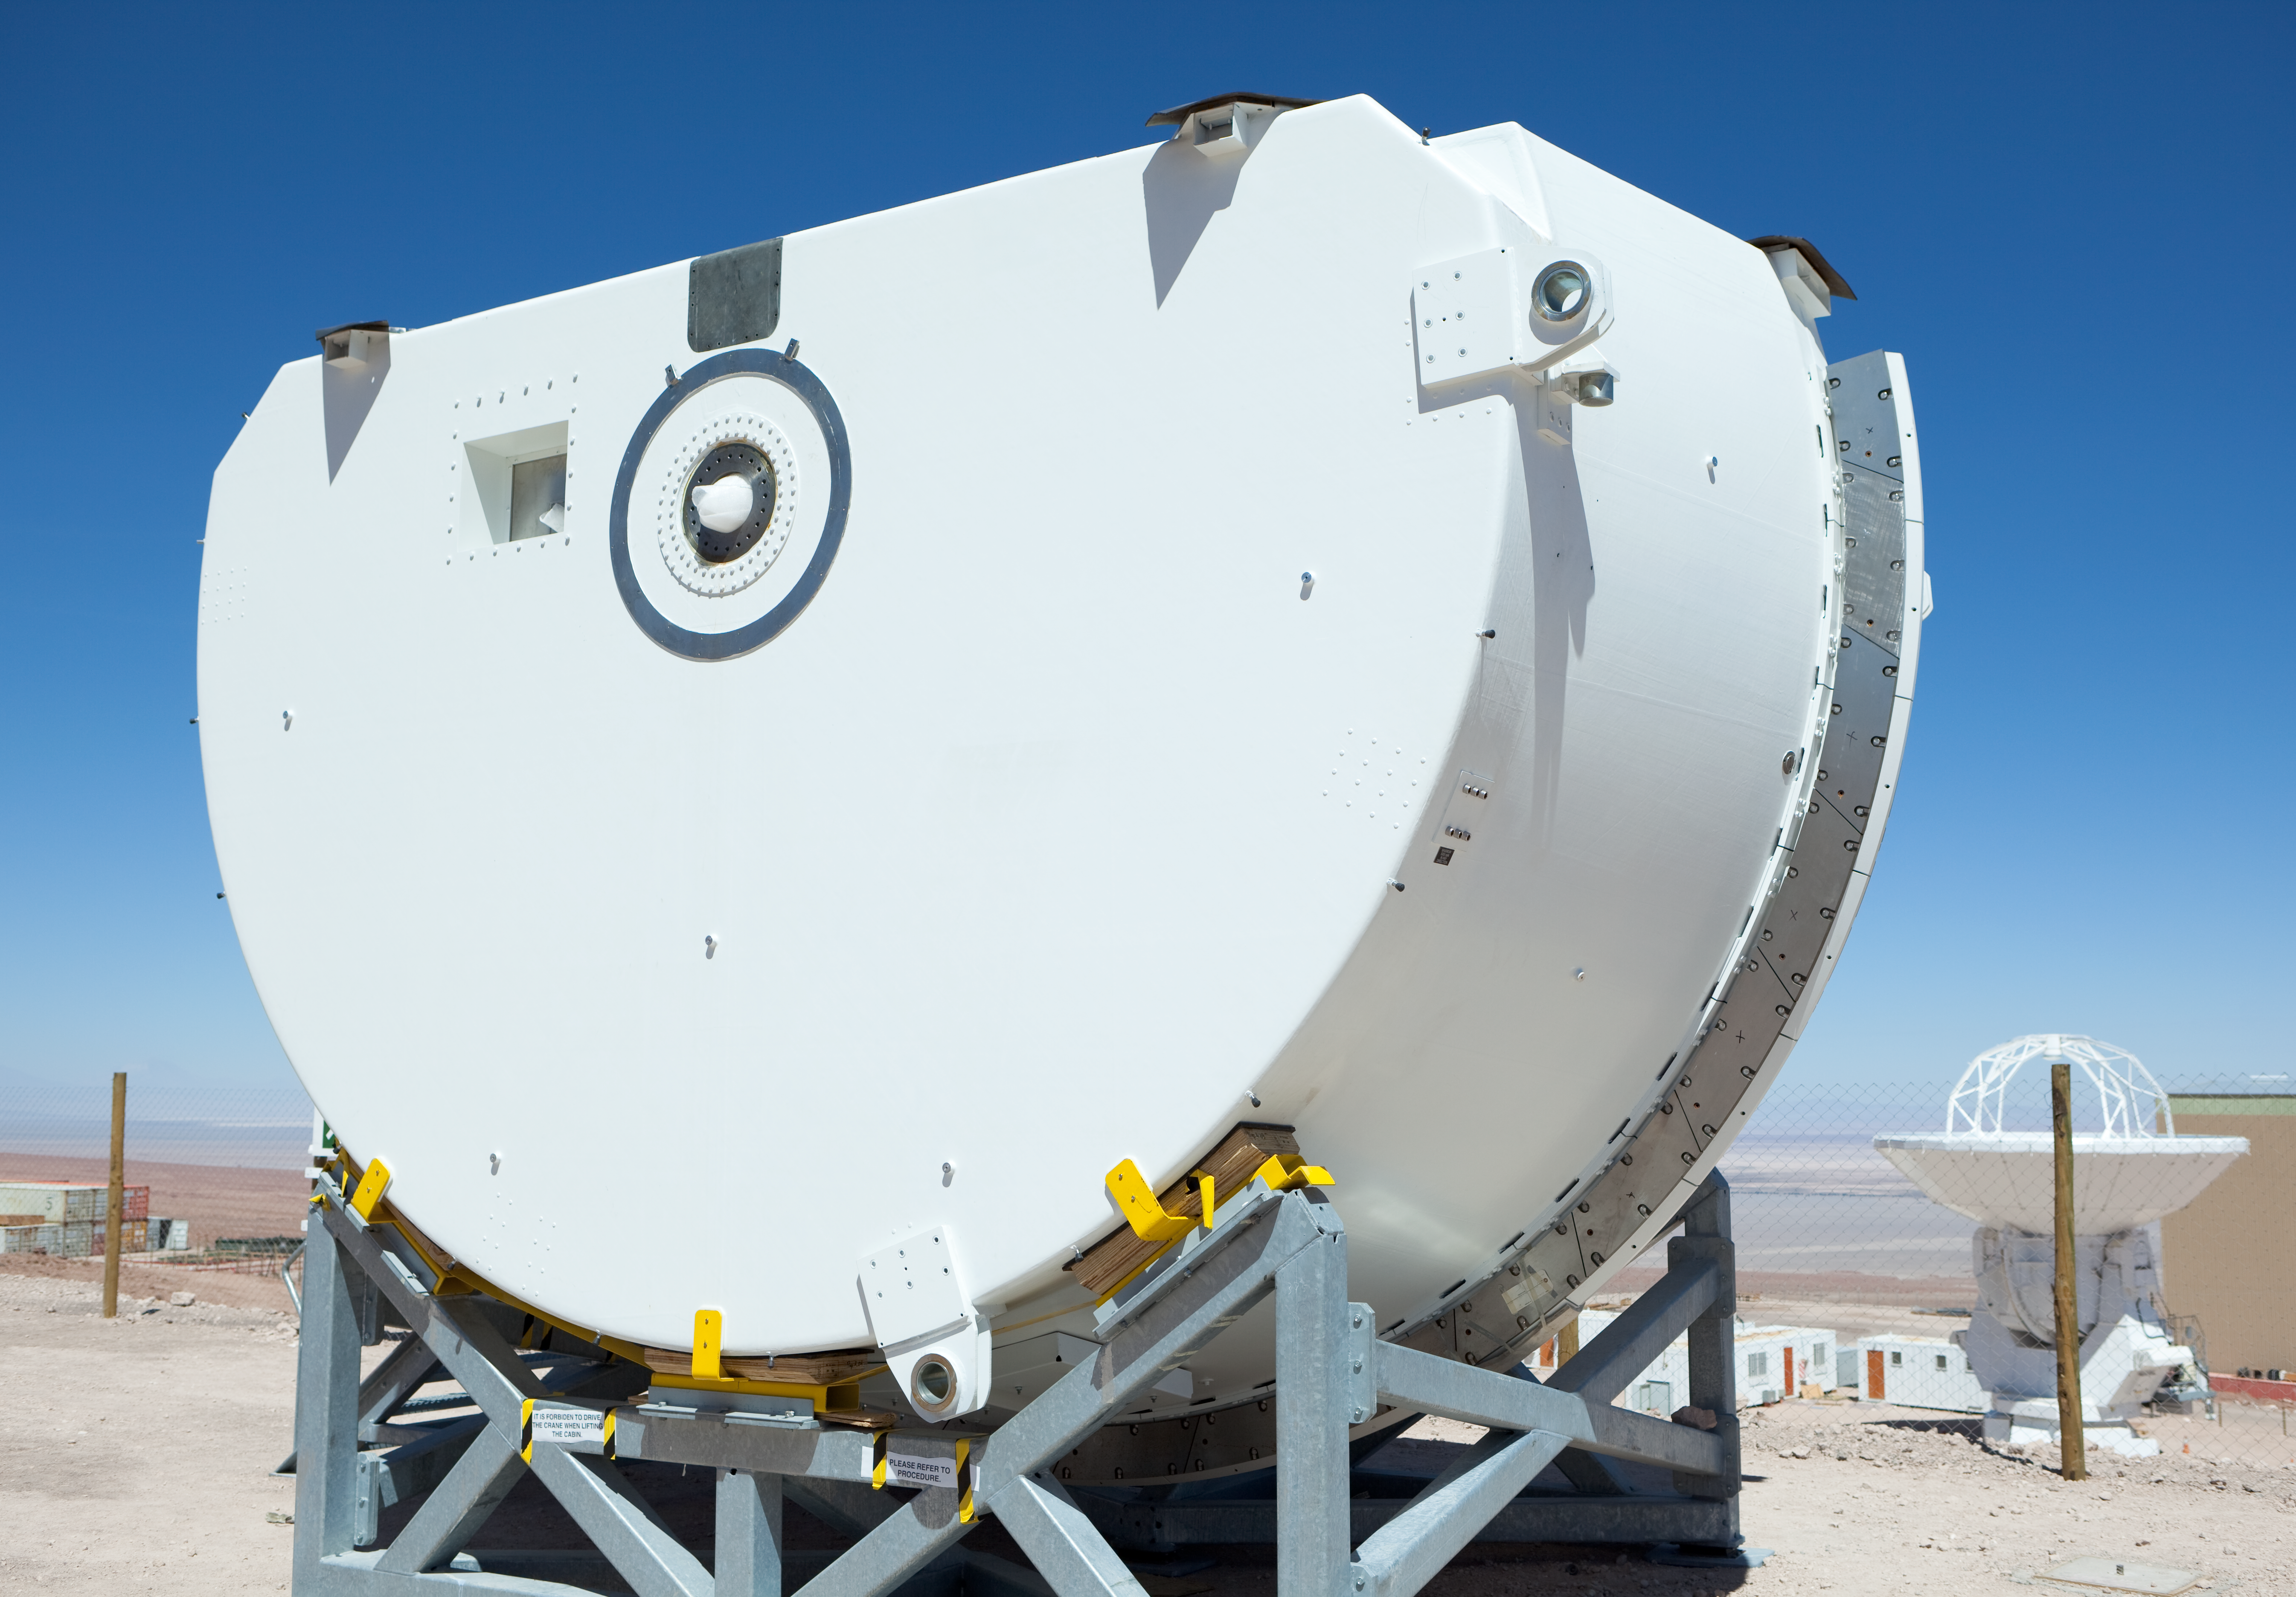

ALMA antenna component at the OSF

A component for an ALMA antenna, being assembled at the Operations Support Facility (OSF). Image taken in March 2009.

Credit: ALMA (ESO/NAOJ/NRAO)